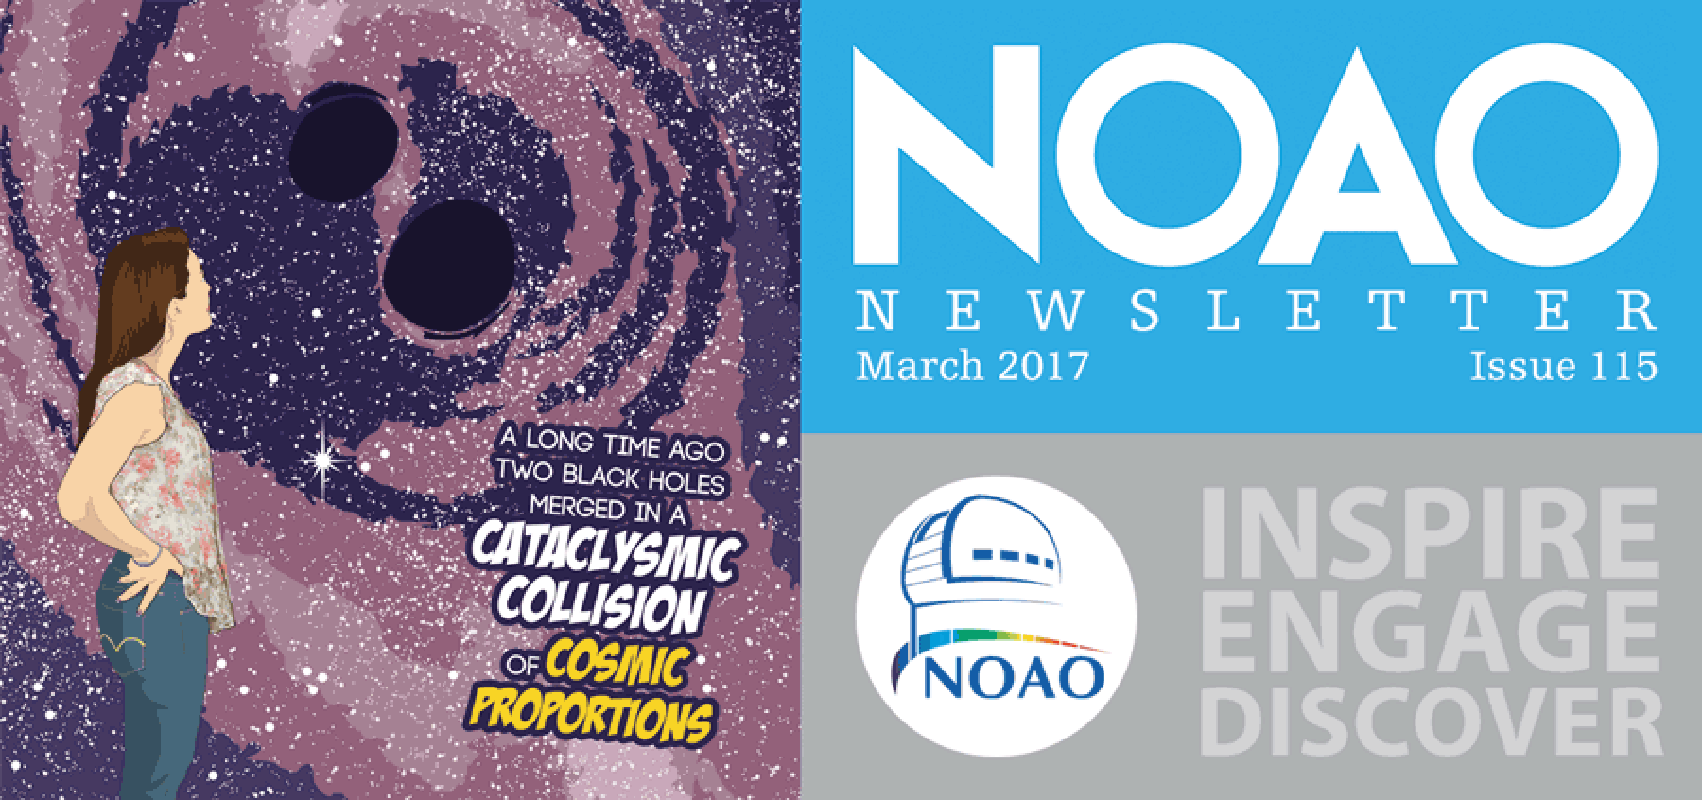

March 2017NOAO Newsletter

The March 2017 NOAO Newsletter is online and ready to download. It contains sections on Science Highlights, Community Science & Data, System Observing: Telescopes and Instruments, and NOAO Operations & Staff. On the Cover NOAO is developing tools for the astronomical community to enable research using big datasets from multiple sources. The cover image is the first panel of “Tales of the Modern Astronomer: Boom Goes the Night,” which tells the story of a young researcher who uses tools such as ANTARES to find the optical afterglow of a gravitational wave detection by combining LIGO with the LSST alert stream to identify optical afterglow candidates that can be followed up with telescopes such as Gemini and the Blanco 4mtelescope using the Dark Energy Camera.

Credit: P. Marenfeld/NOAO/AURA/NSF